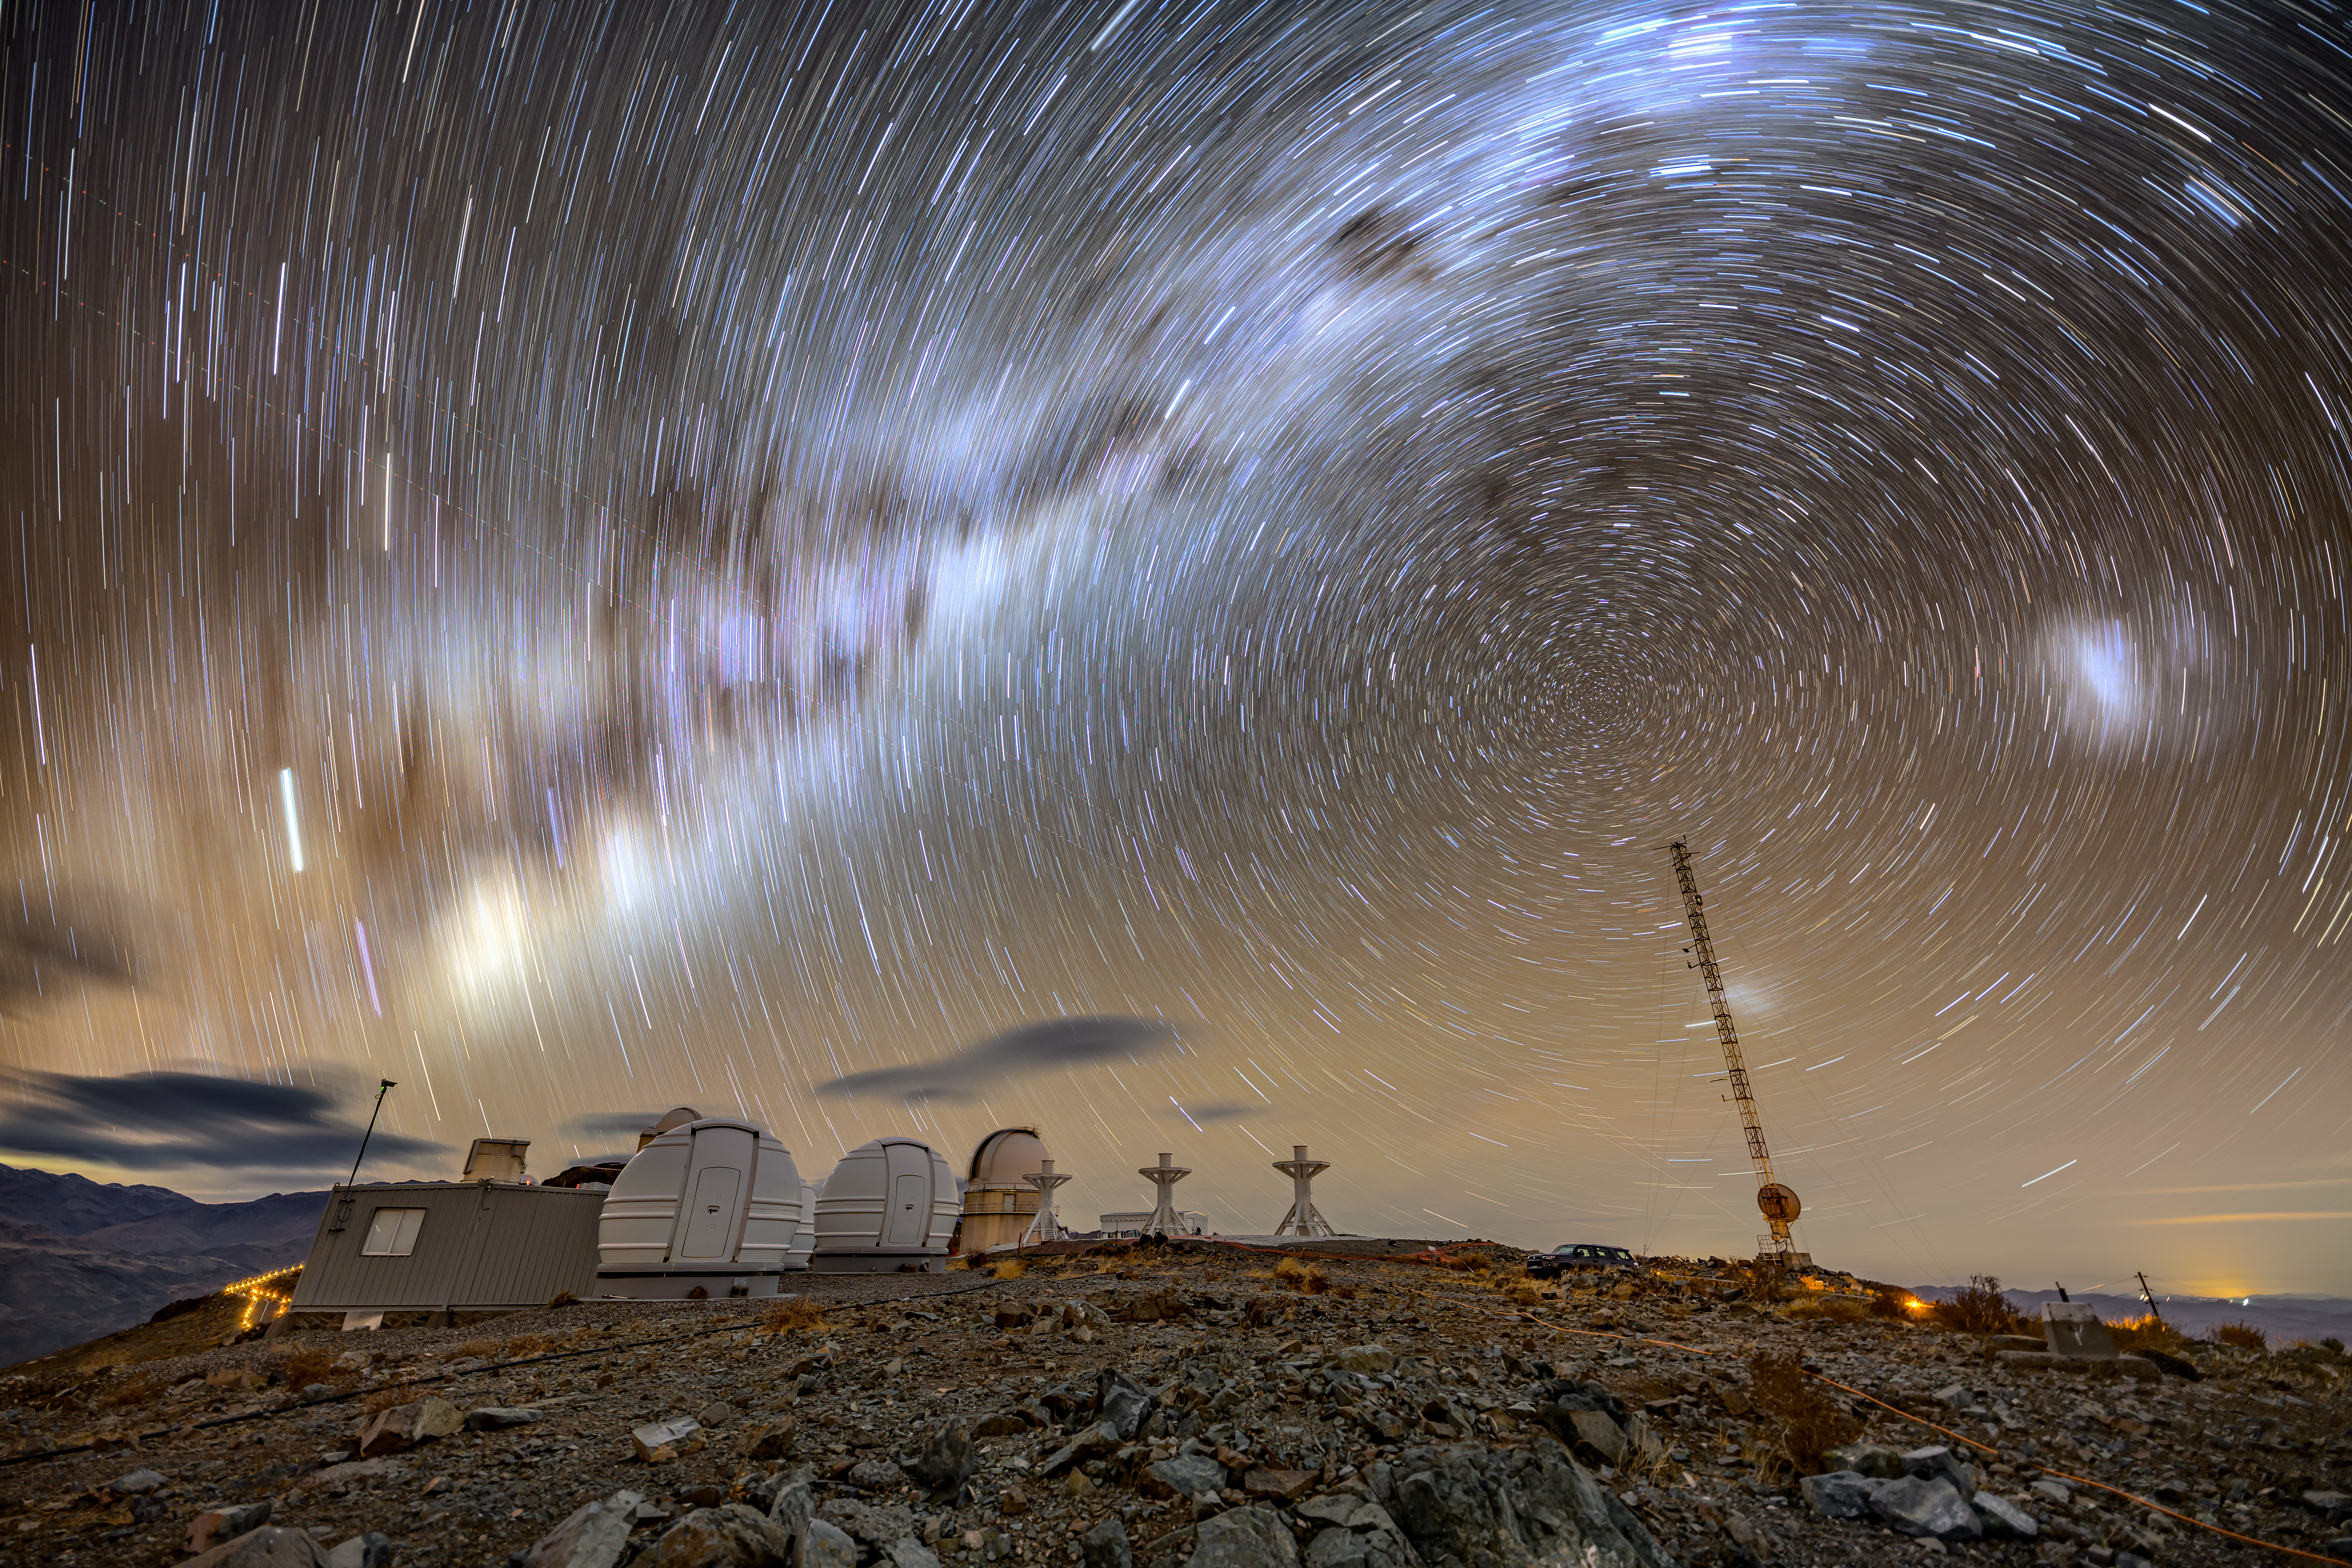

Spinning stars

Looking at images like this, it's easy to imagine that it is the stars that move to create these mesmerising trails. However, it is actually the Earth's rotation that leads to their apparent motion in the night sky.

This shot, taken from ESO's La Silla Observatory, shows the celestial south pole just to the right of centre — the point around which the stars appear to spin. In the foreground are ExTrA and BlackGEM.

Credit: ESO/A. Ghizzi Panizza (www.albertoghizzipanizza.com)